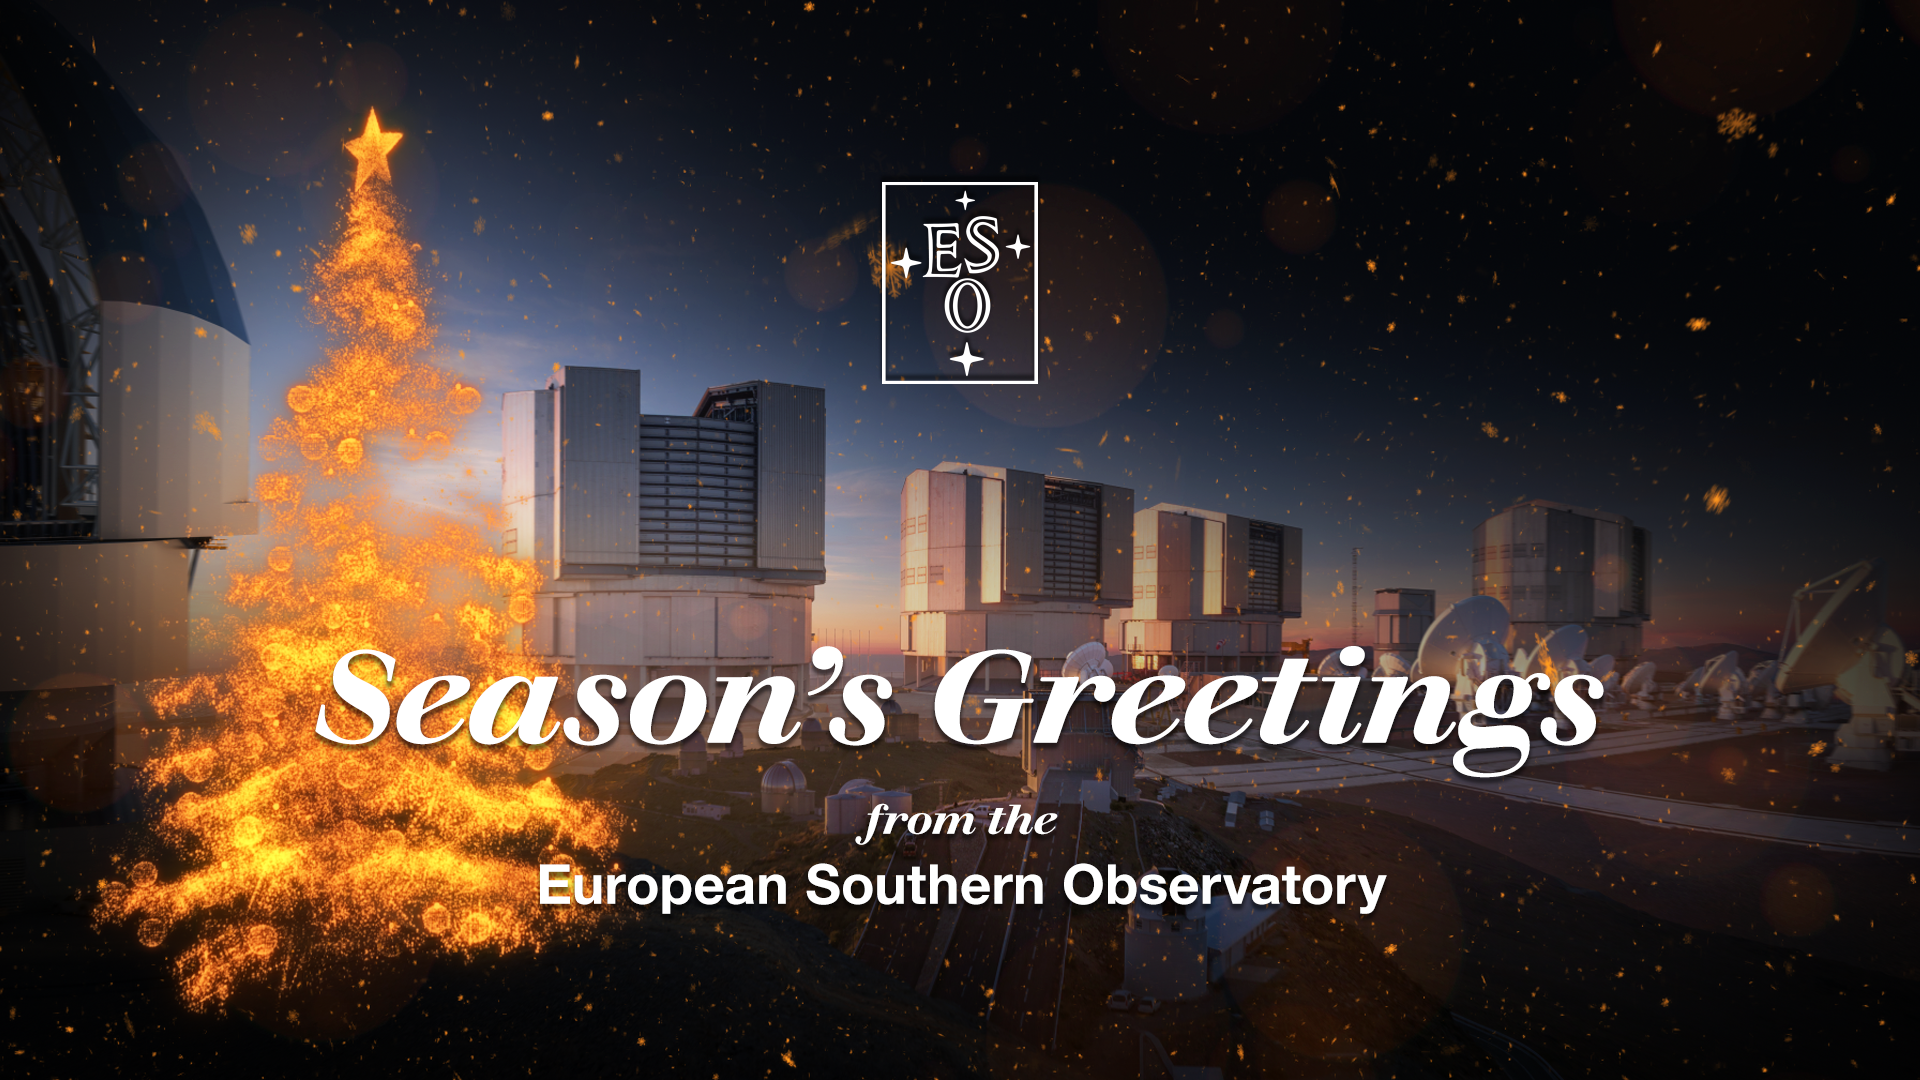

Seasons Greetings 2025

The European Southern Observatory wishes you happy holidays and a great start for the year 2026!

Credit: ESO